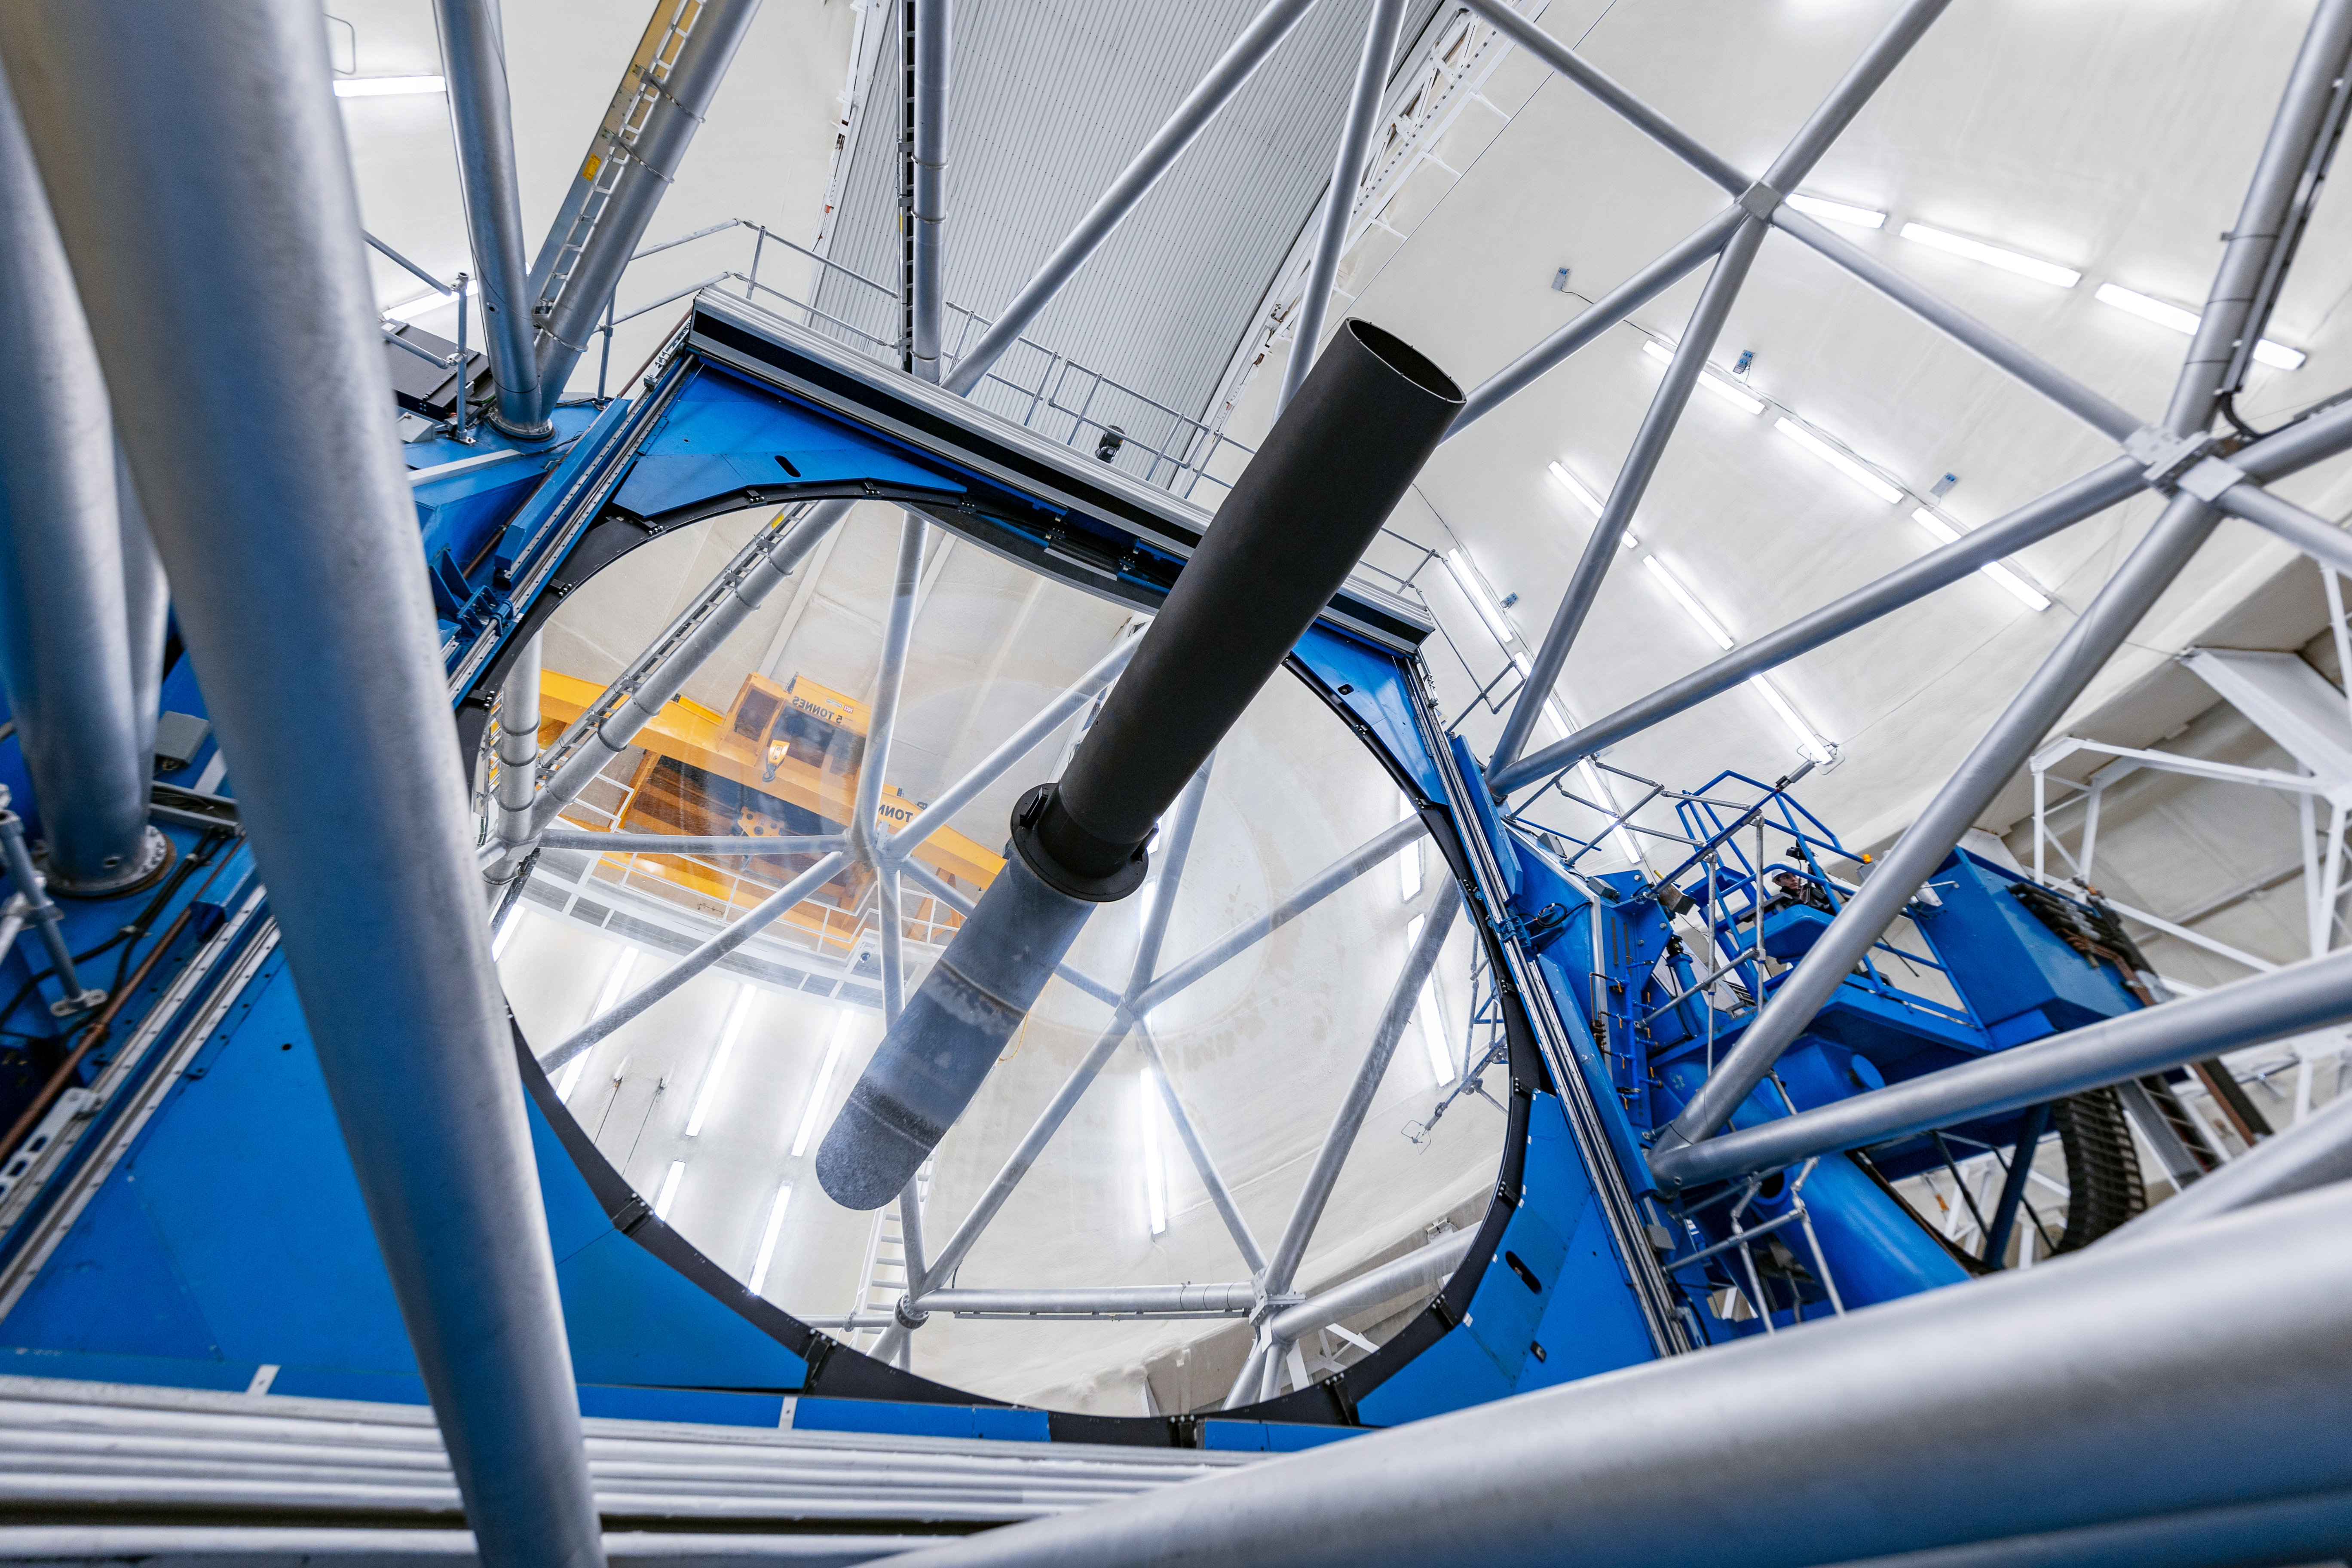

Gemini North Cleaned Mirror

Gemini North's primary mirror after cleaning as part of a regular maintenance program.

Credit: International Gemini Observatory/NOIRLab/NSF/AURA/ T. Slovinský